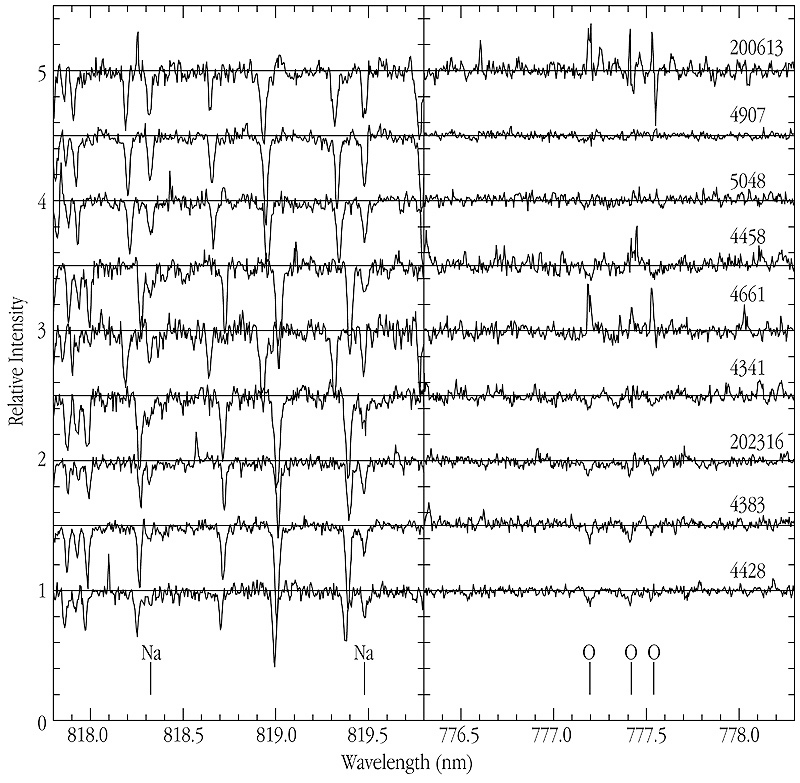

Spectra of dwarf stars in NGC 6752

A series of spectra of dwarf stars in the globular cluster NGC 6752, obtained with the UVES high-dispersion spectrograph at the 8.2-m VLT KUEYEN telescope. Sodium (Na) and Oxygen (O) lines are marked, and the spectra are arranged according to the strength of the Sodium lines, with the strongest at the top. It is obvious that stars with stronger Sodium lines (and therefore with a higher Sodium abundance) have weaker Oxygen lines (and are therefore poorer in Oxygen). Even with UVES, the most powerful high-resolution astronomical spectrograph in the world, exposures of up to 4.5 hours were required to record good spectra of these faint objects (V-mag = 17.2).

Credit: ESO